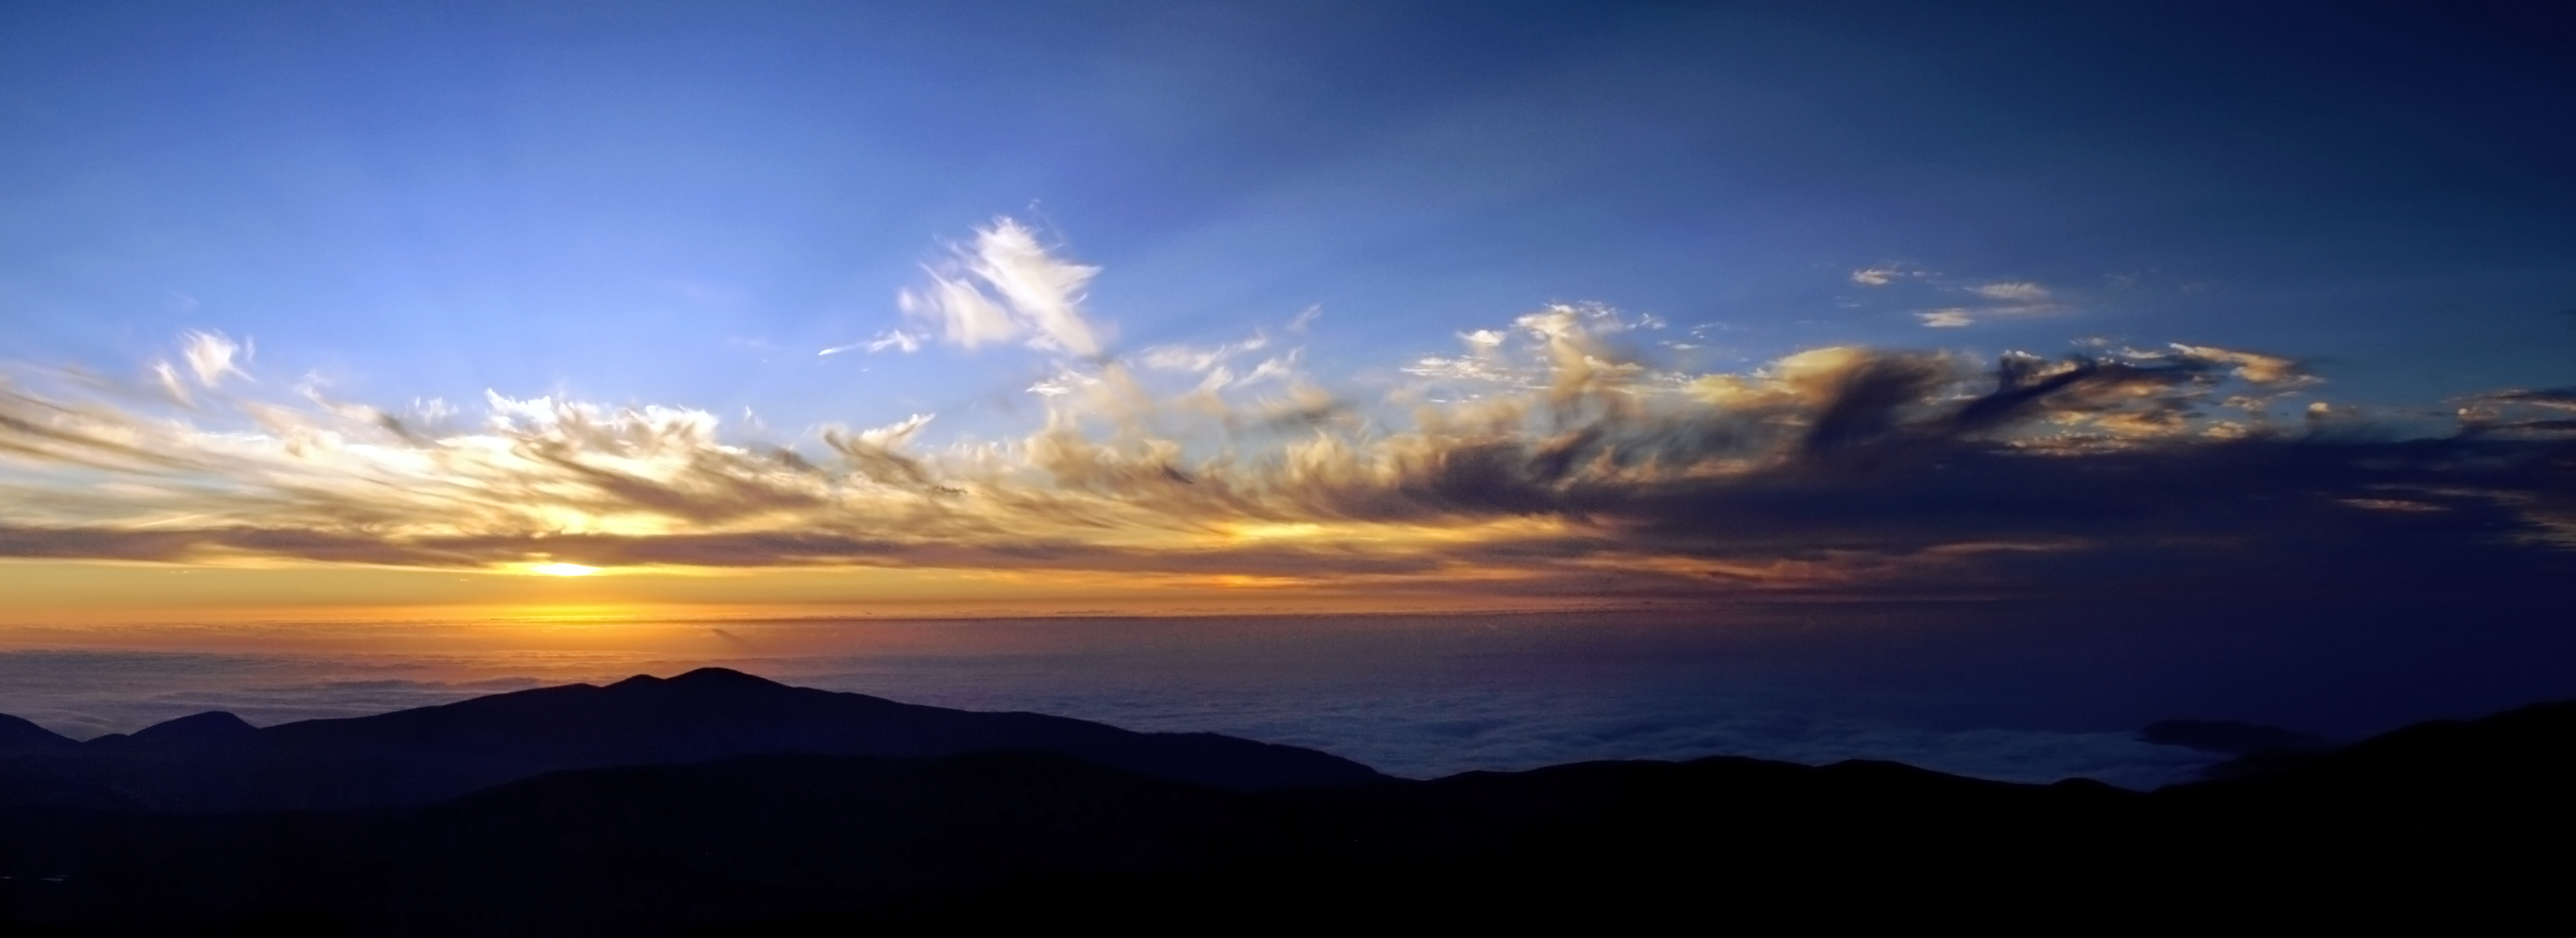

Sunset over Paranal

Sunset over Paranal.

Credit: R. Wesson/ESO